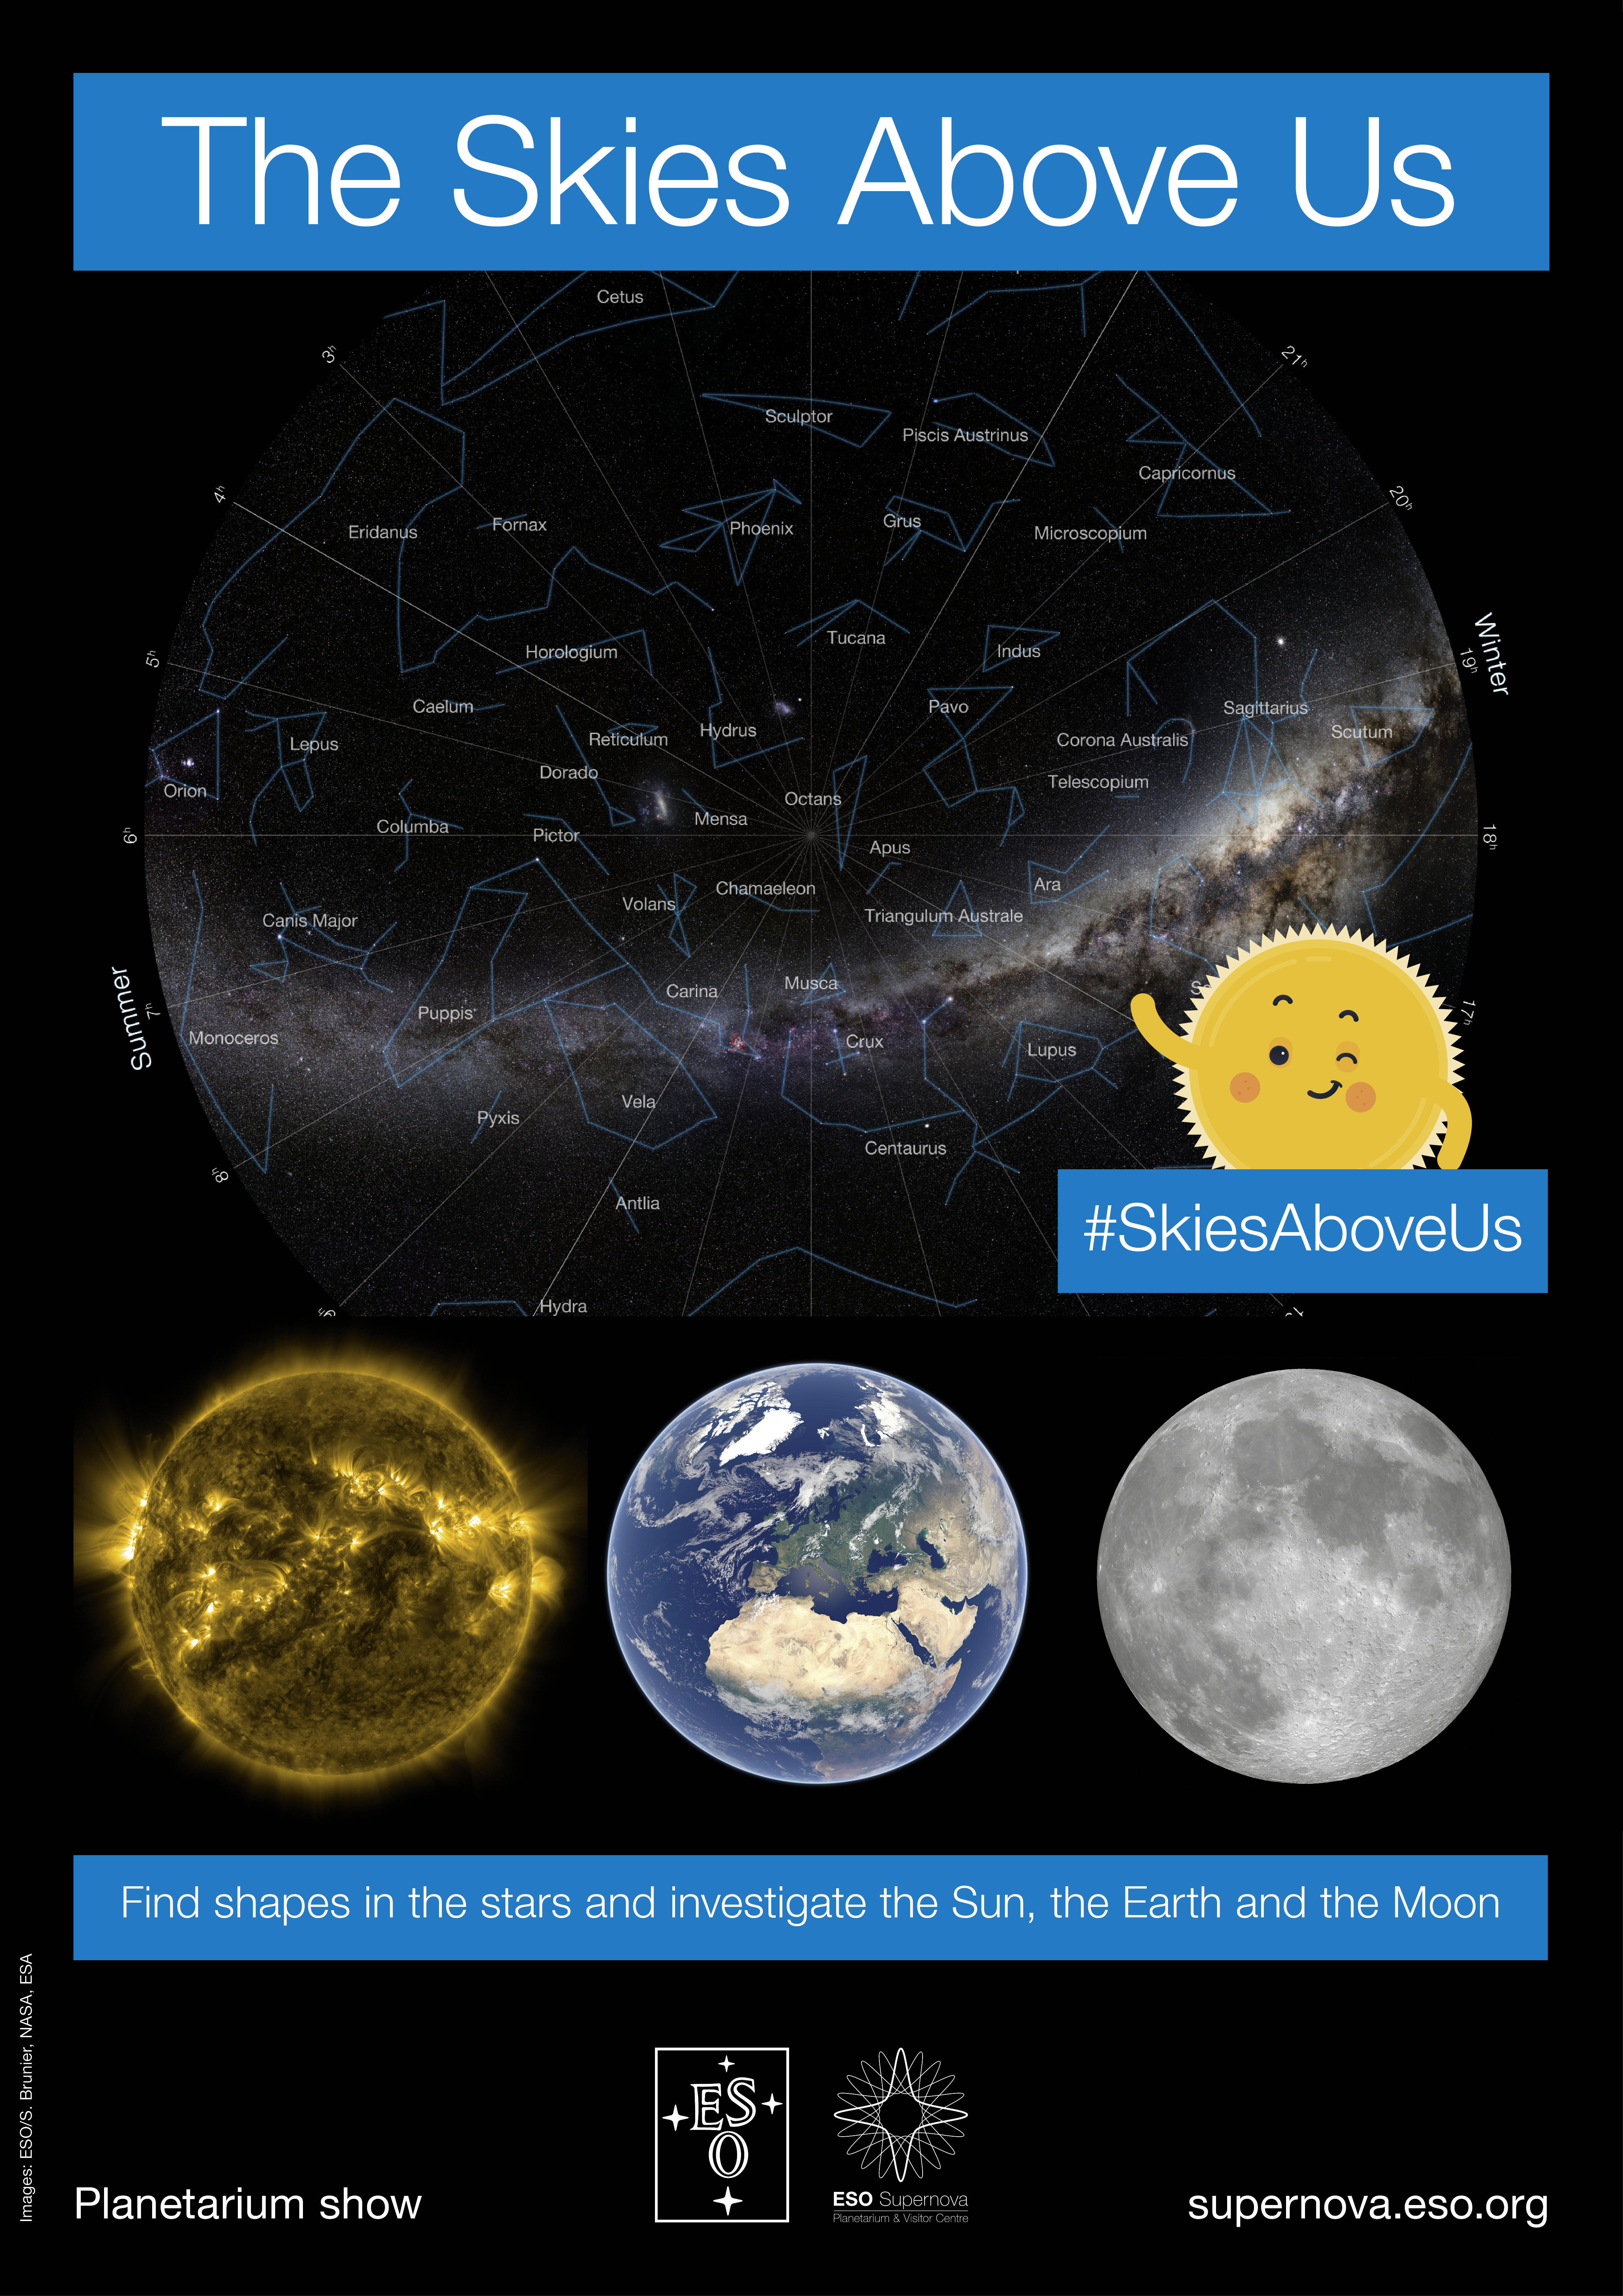

"The Skies Above Us" poster

Poster for the educational planetarium show, "The Skies Above Us" offered by the ESO Supernova Planetarium & Visitor Centre. Aimed at students aged 4-7, this engaging show helps young scientists find shapes in the stars and allows them to investigate the Sun, the Earth and the Moon.

Credit: ESO